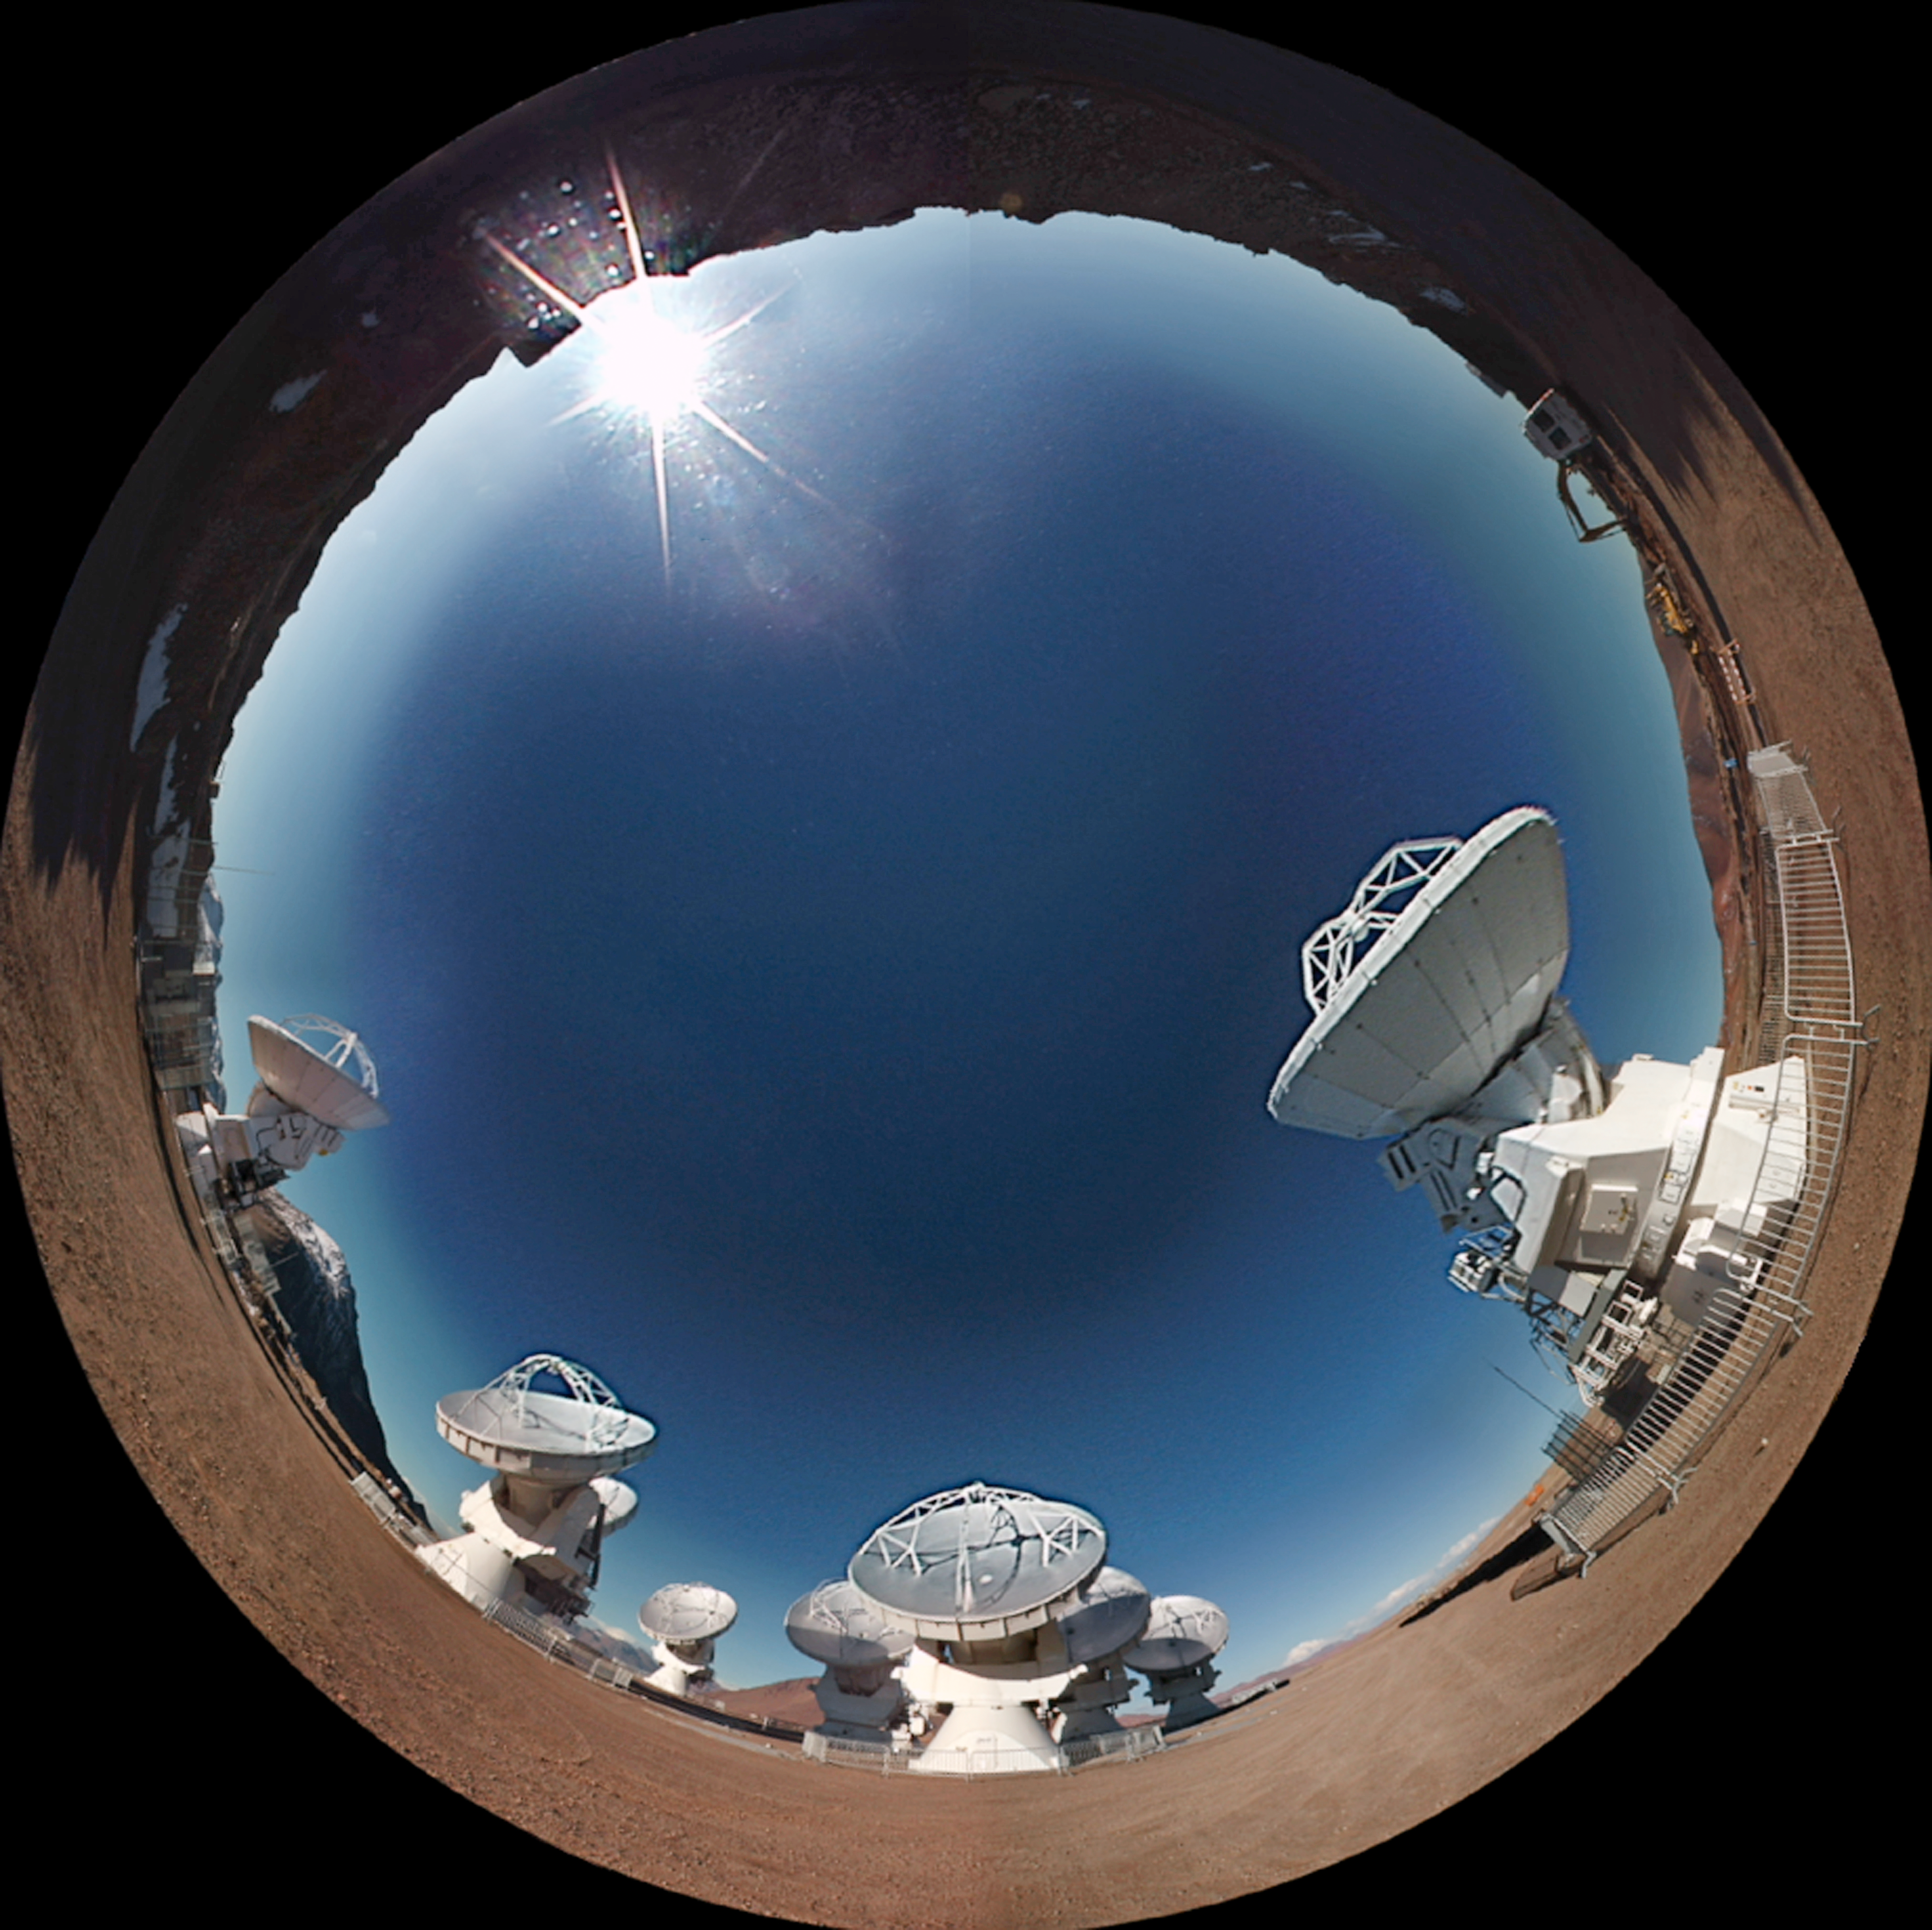

Screenshot from the planetarium show “Le Navigateur du Ciel” showing ALMA

Le Navigateur du Ciel (The Navigator of Outer Space) is a 360-degree fulldome (fish-eye) planetarium show produced by Point Du Jour/TOTAVISION Le Plus–Communauté Urbaine de Dunkerque/RSA Cosmos. The show is 30 minutes long and is available in French and English.

Credit: PointduJour/ESO